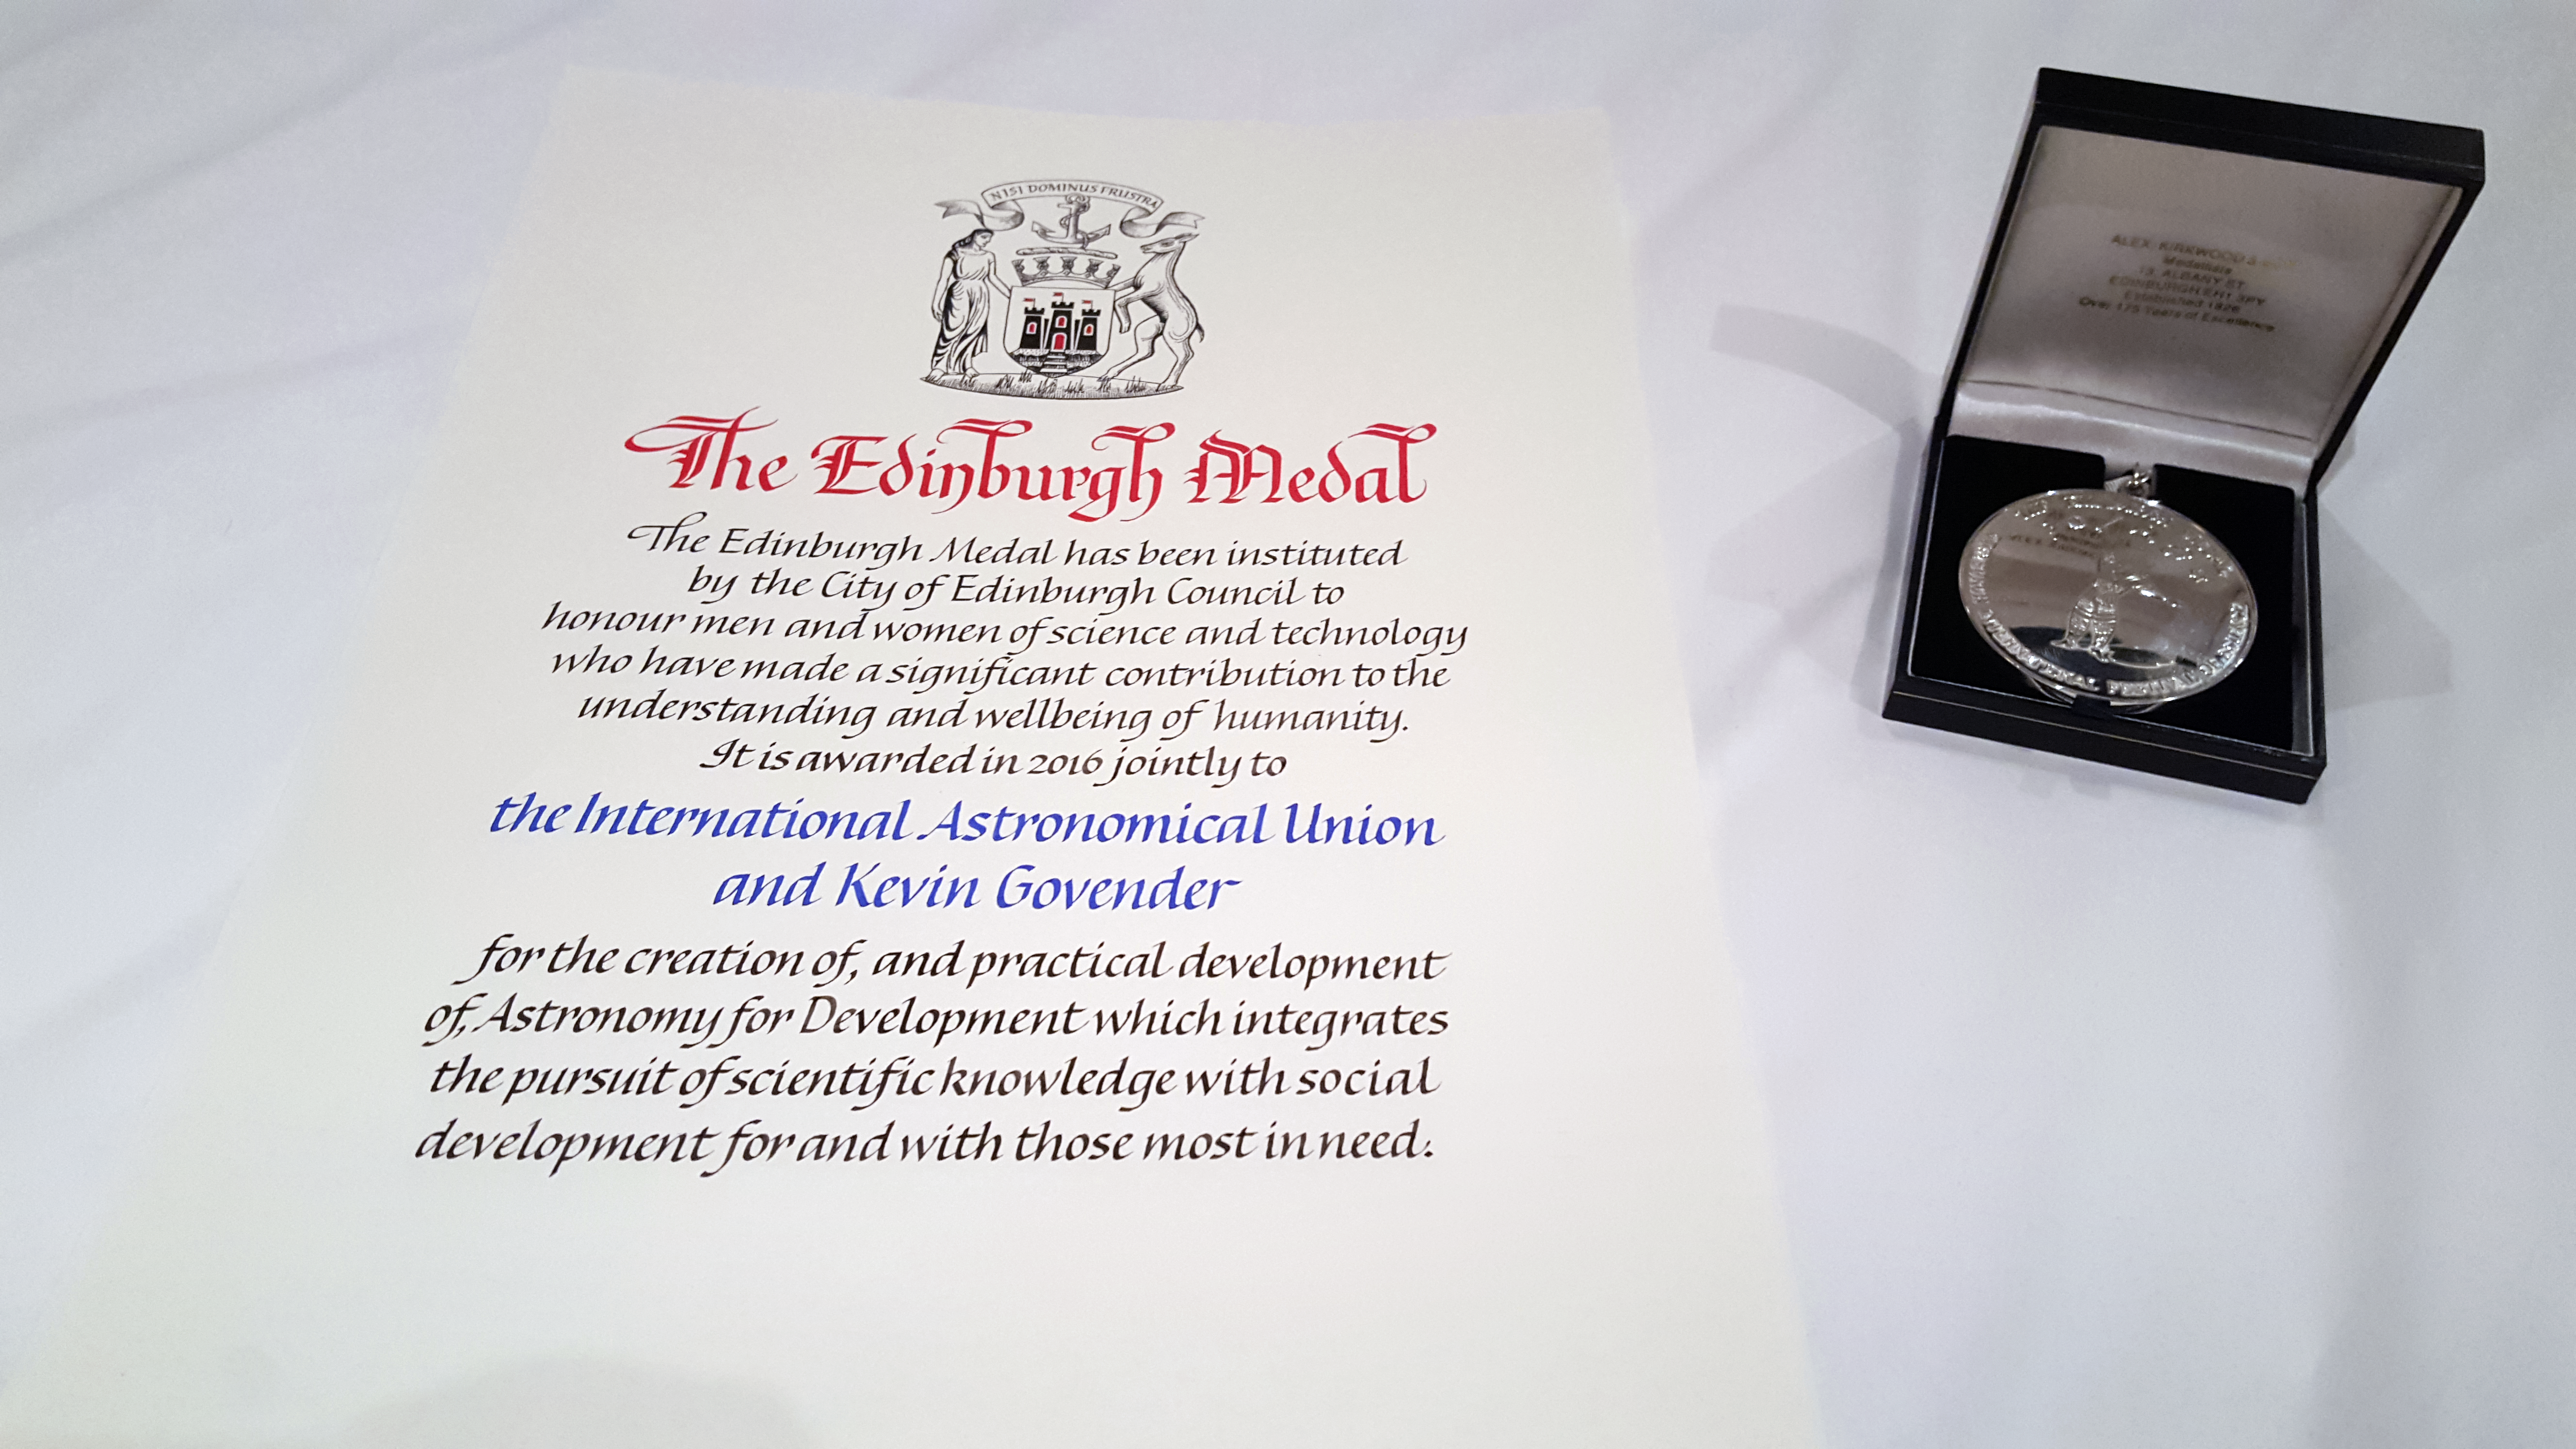

Medal and parchment

The 2016 Edinburgh Medal was jointly awarded to Kevin Govender from IAU’s Office of Astronomy for Development and the International Astronomical Union (IAU) on Wednesday 30 March at the 2016 Edinburgh International Science Festival, to recognise their wide-reaching contribution to science.

Credit: IAU/K. Govender